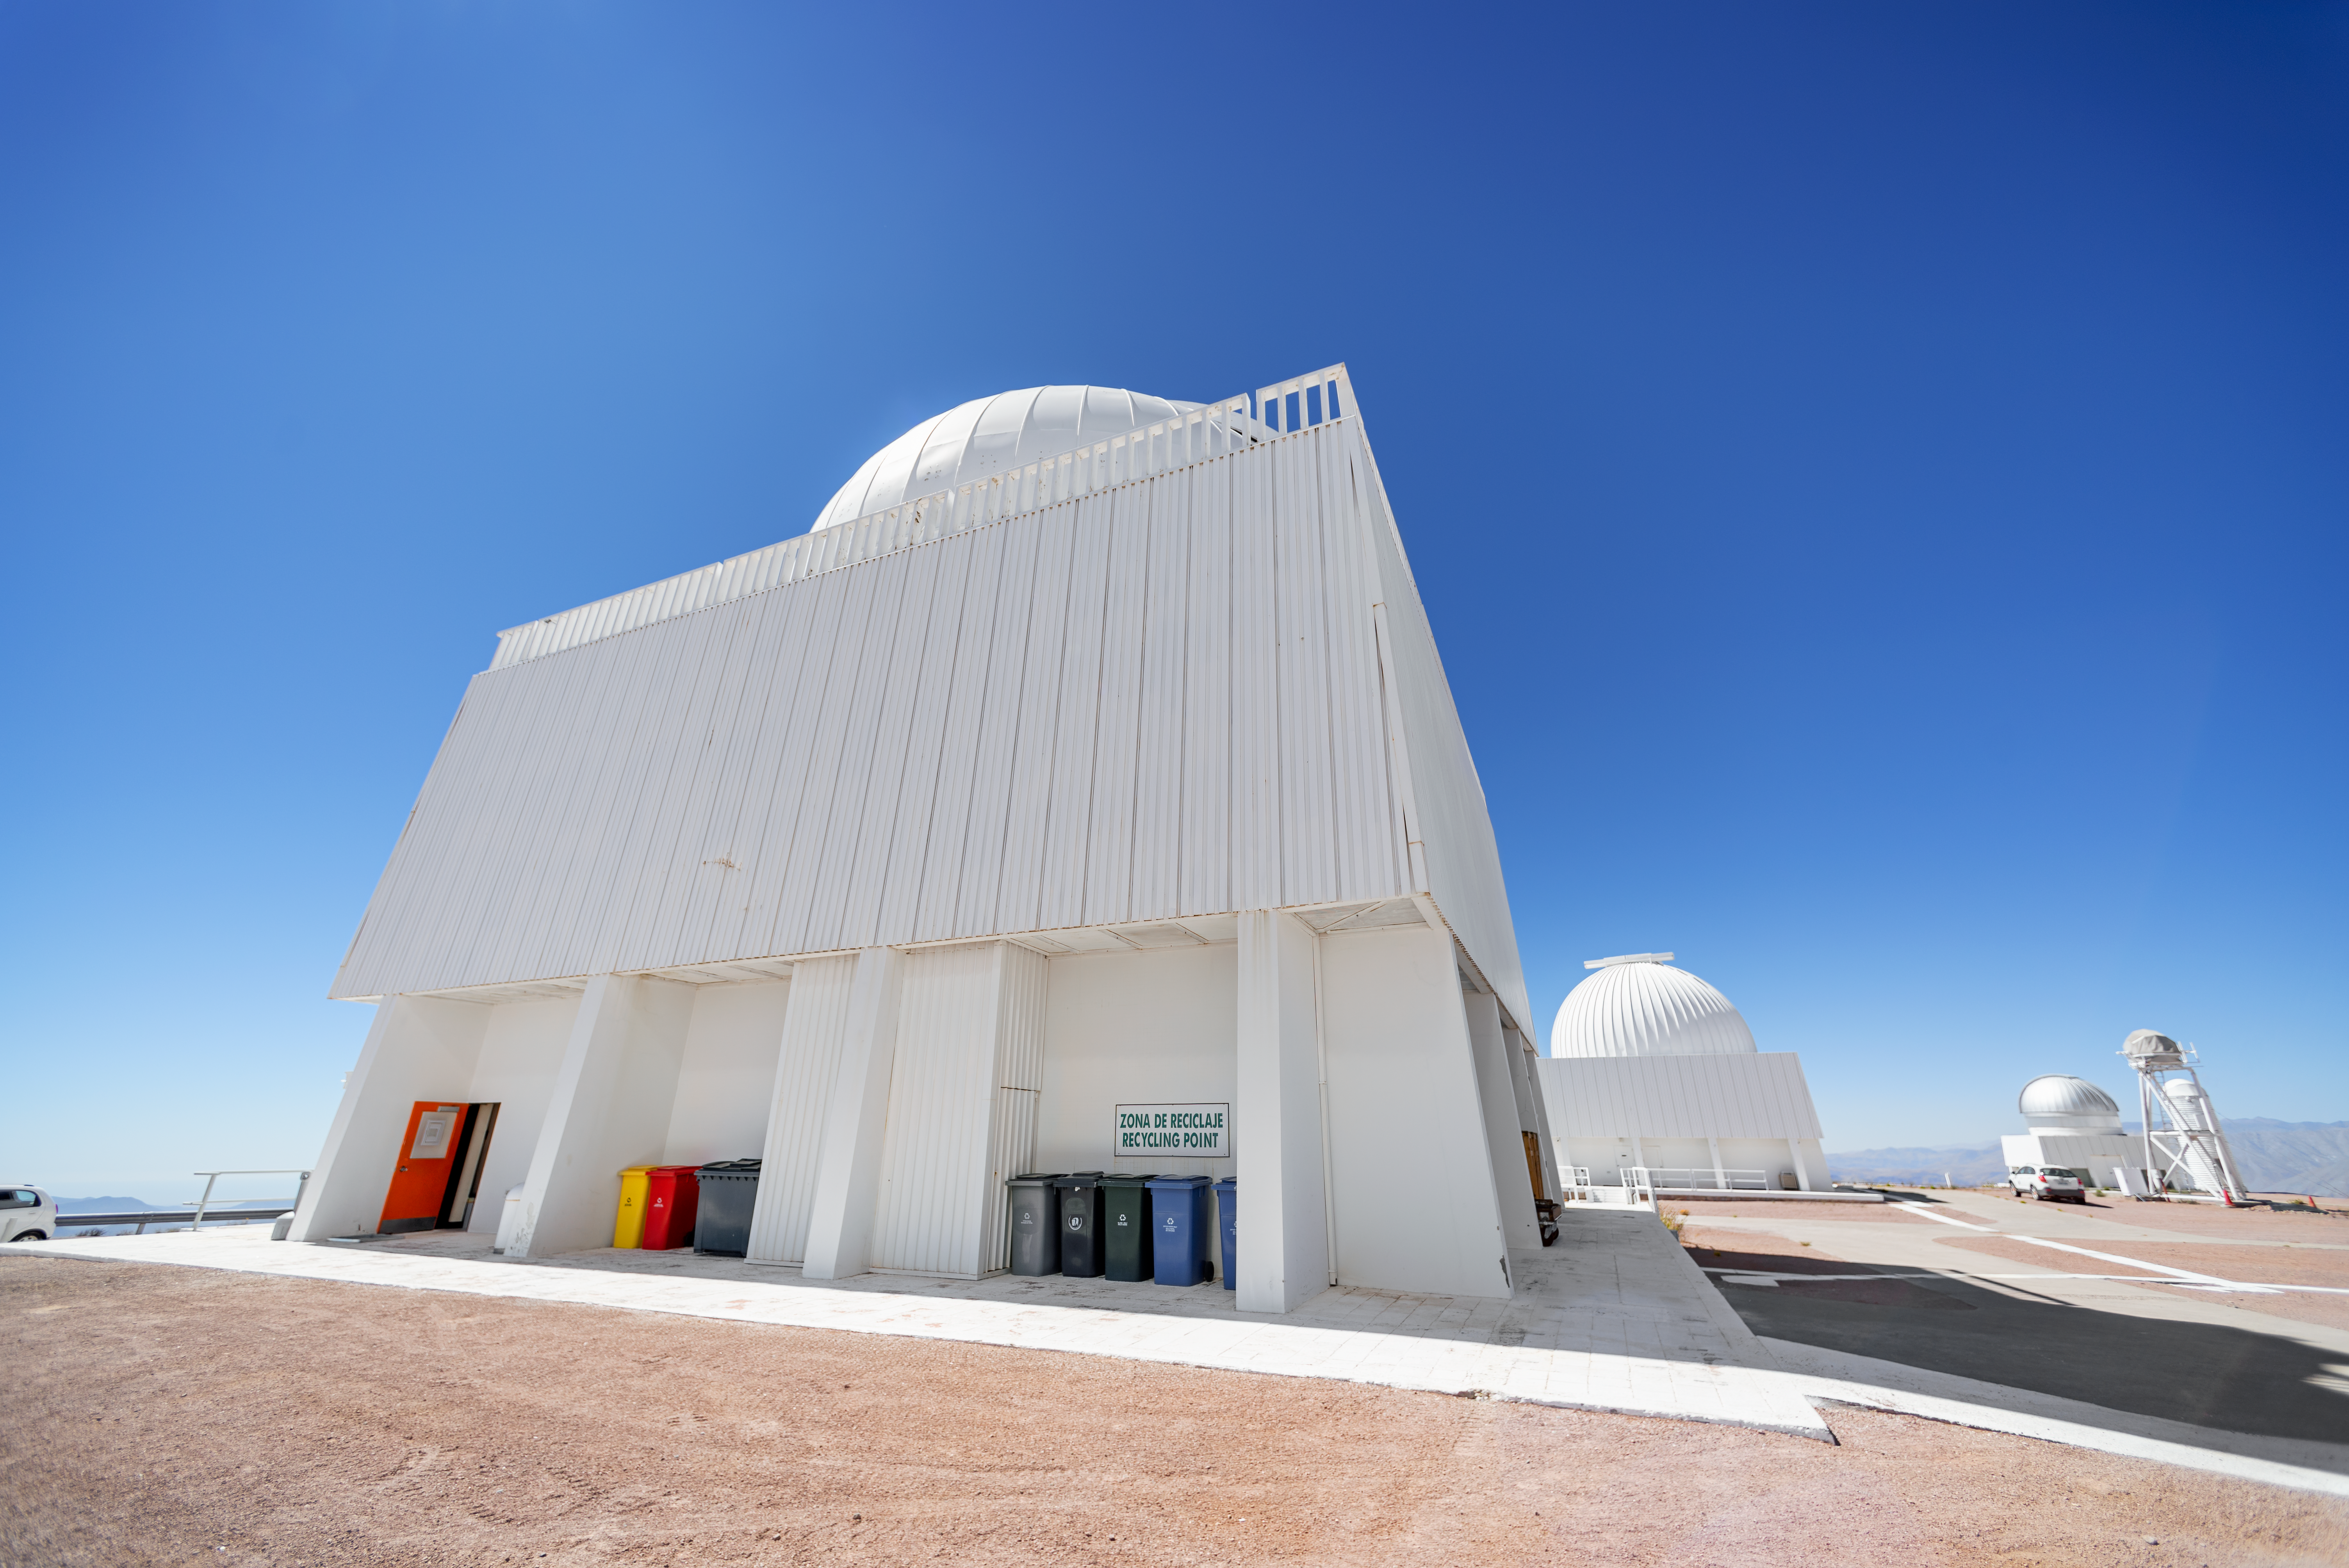

SMARTS 1.5-meter Telescope Dome

The SMARTS 1.5-meter Telescope dome at Cerro Tololo Inter-American Observatory.

Credit: CTIO/NOIRLab/NSF/AURA